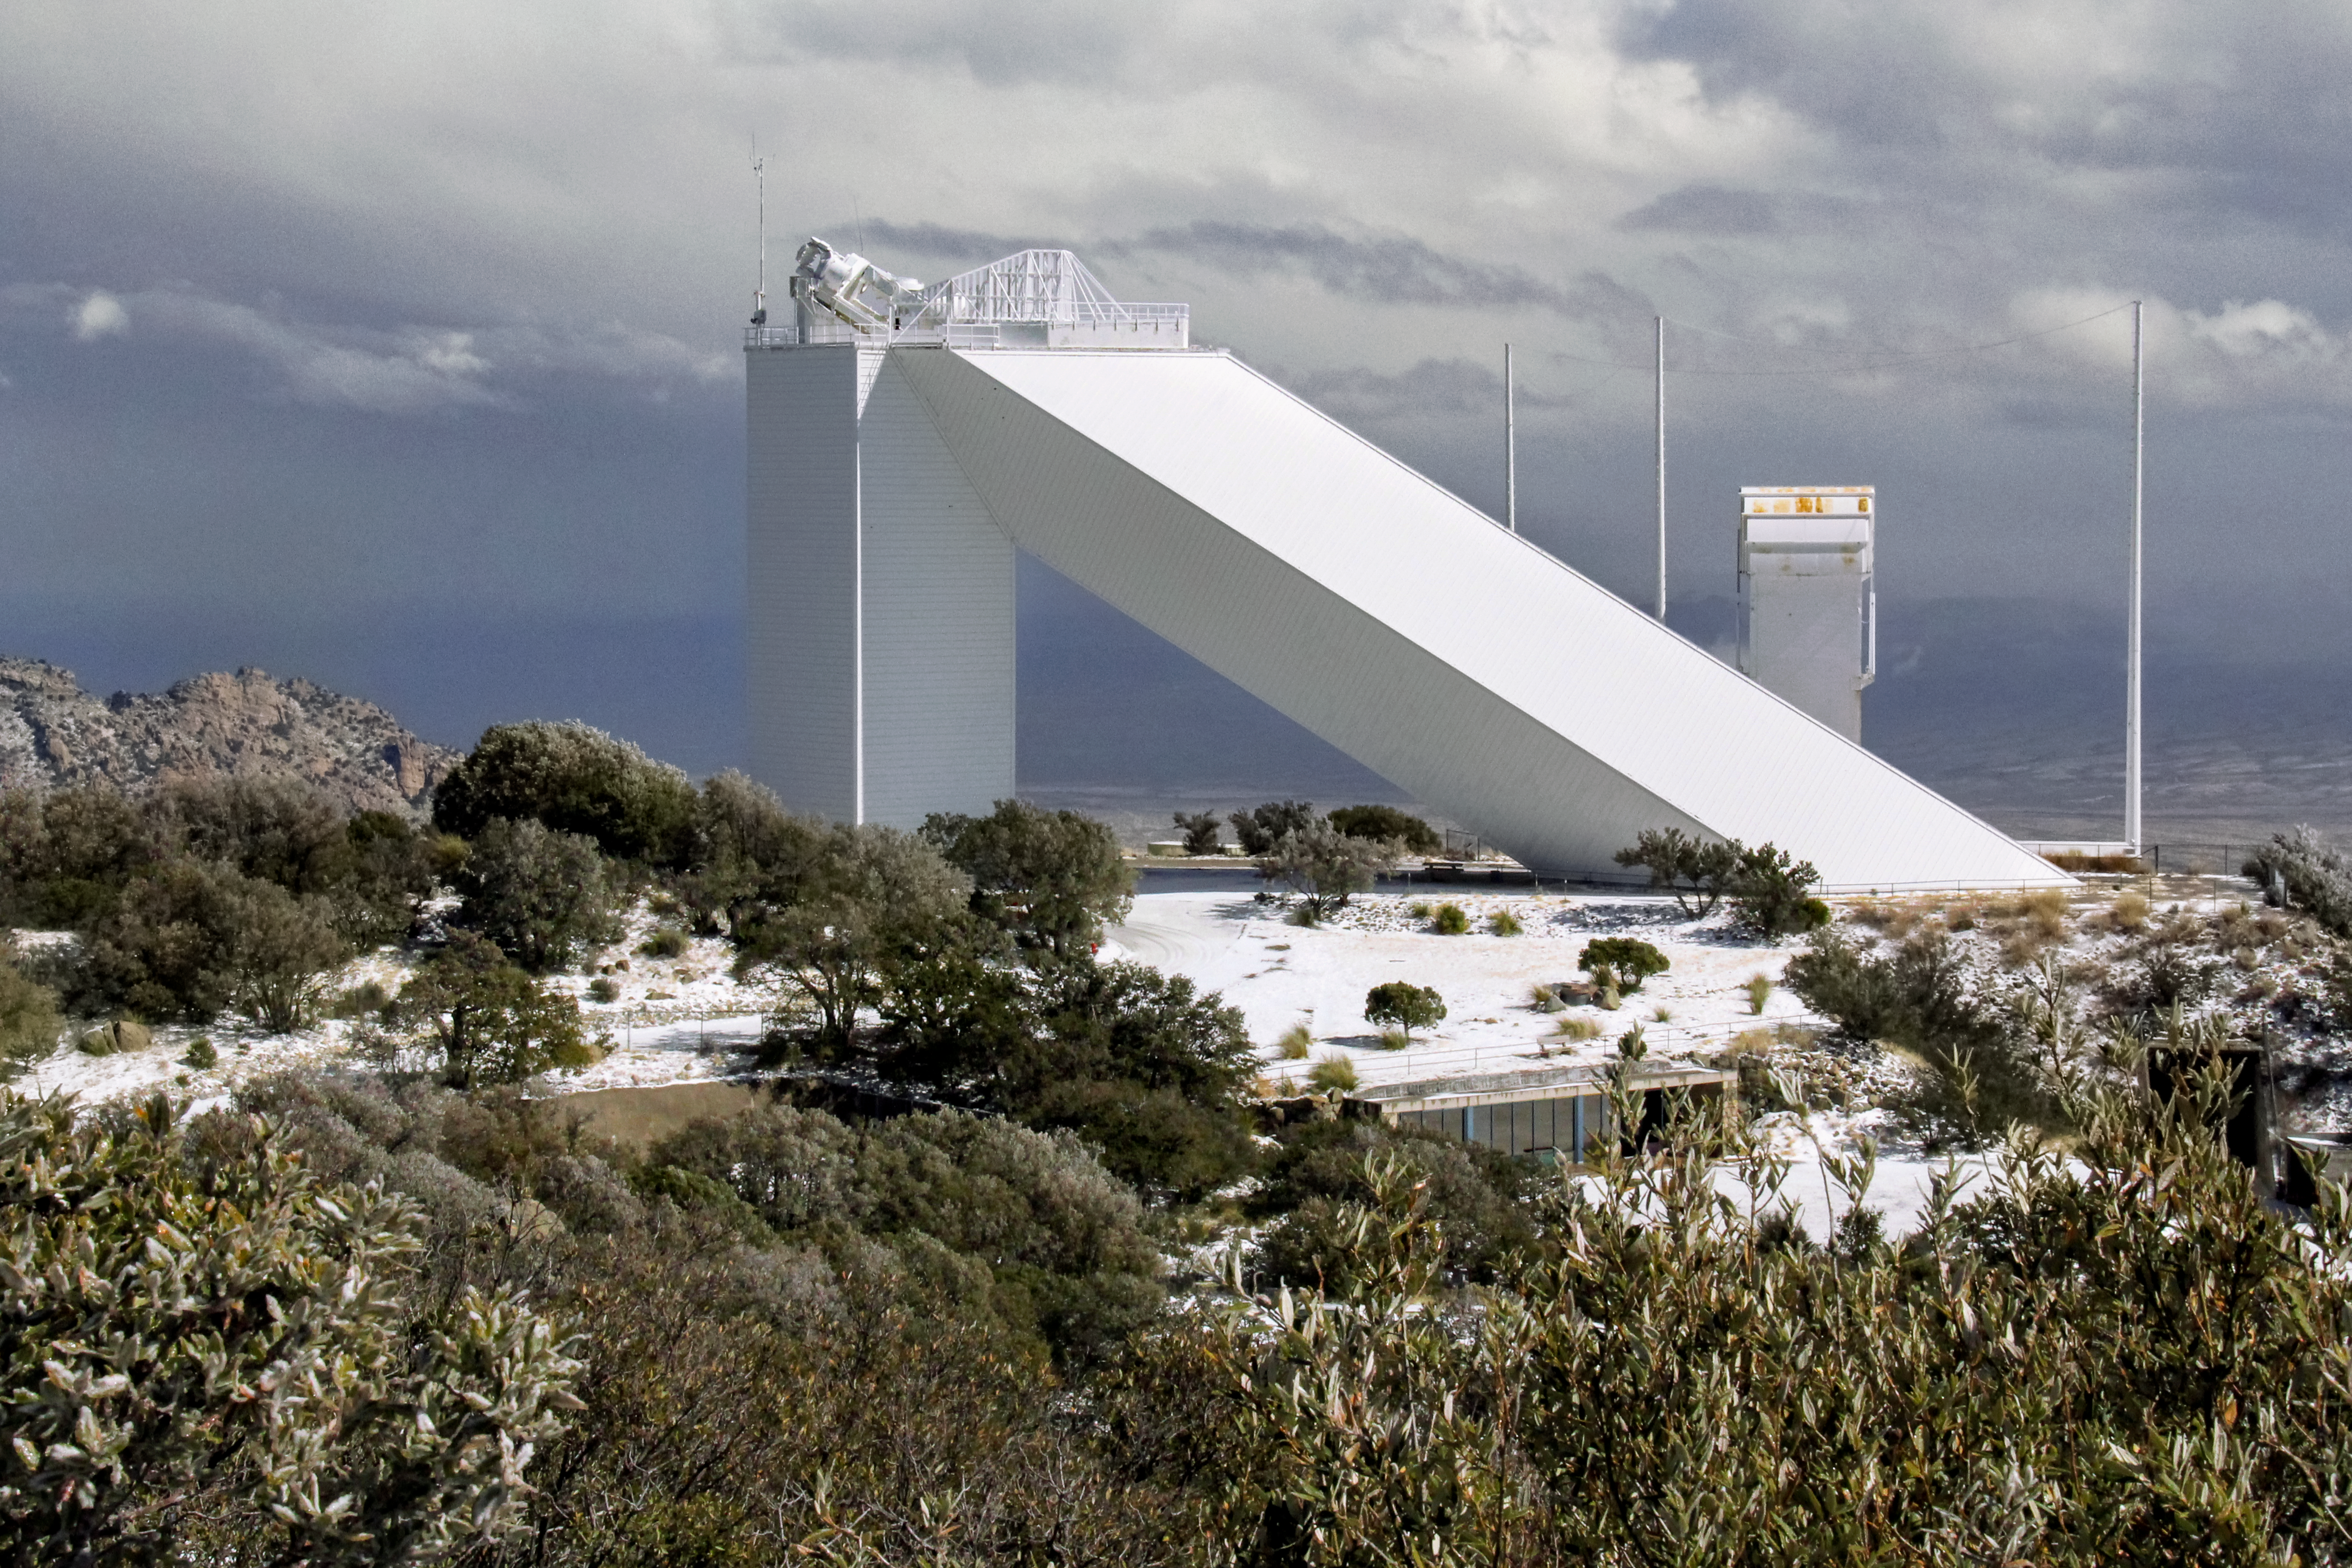

McMath-Pierce Solar Telescope

McMath-Pierce Solar Telescope at KPNO.

Credit: KPNO/NOIRLab/NSF/AURA/P. Marenfeld